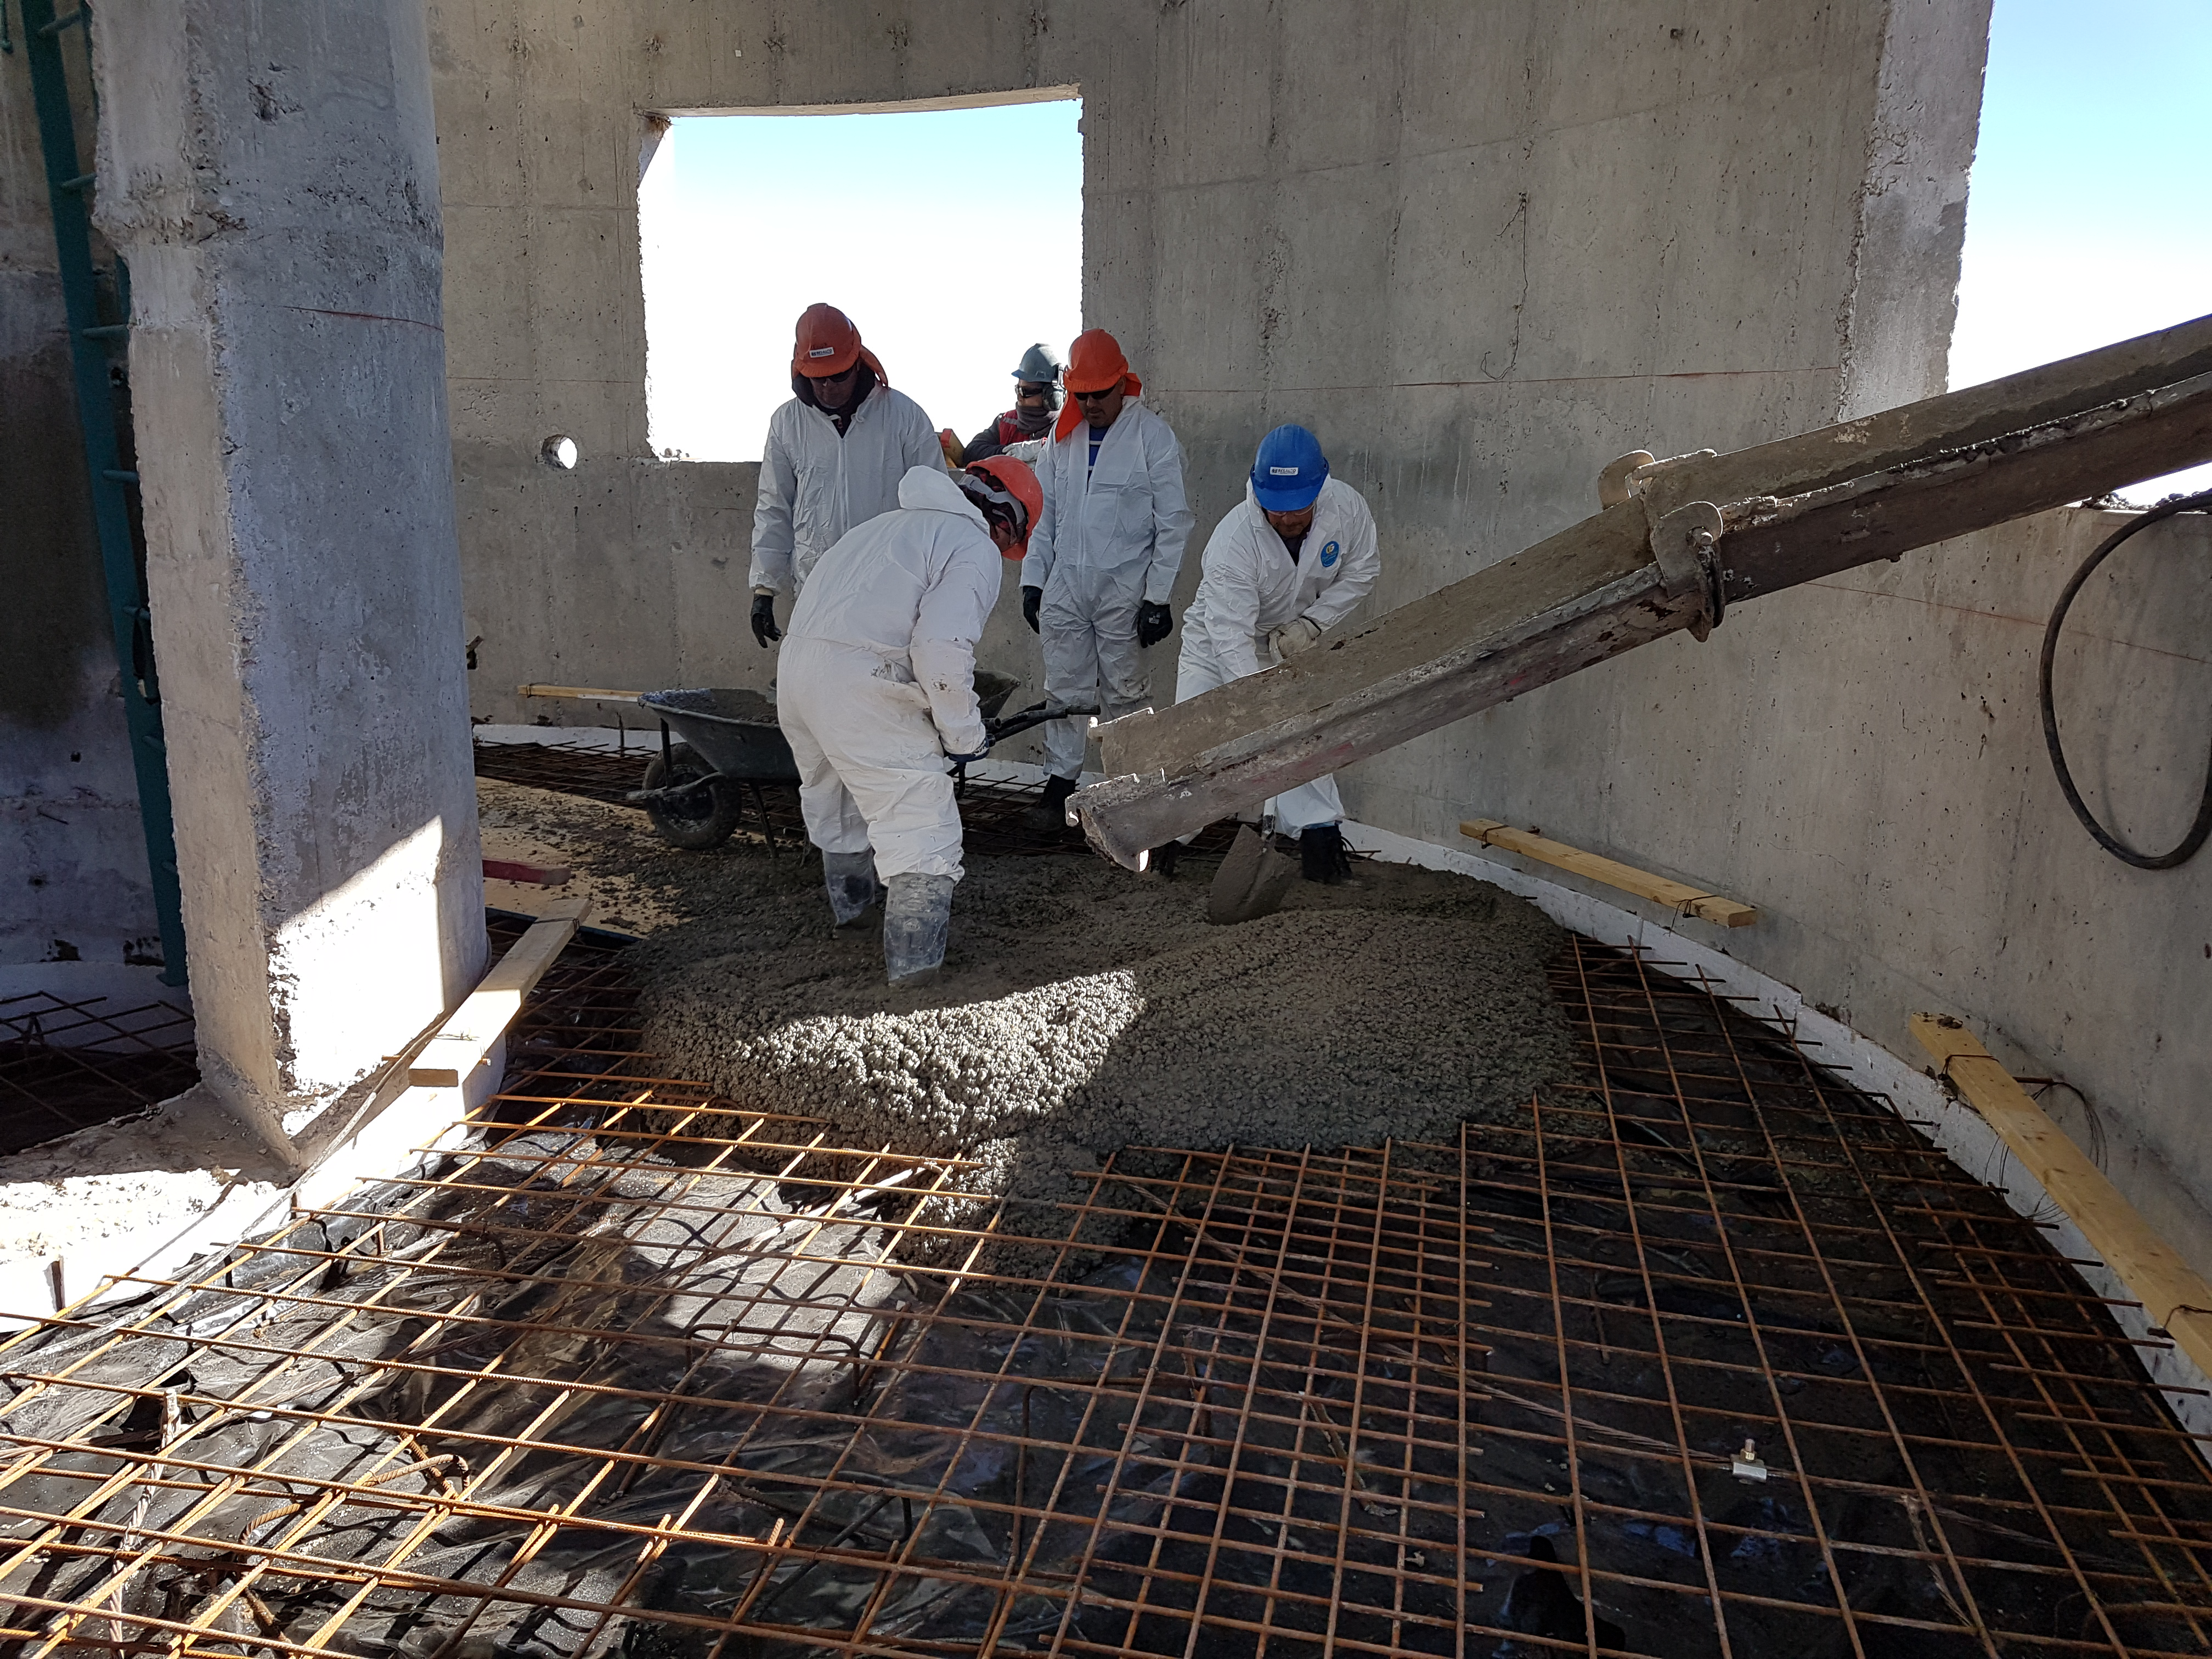

Summit Construction Update 06132017

Pouring the concrete floor in the Auxiliary Telescope

Credit: Rubin Observatory/ NSF/ AURA